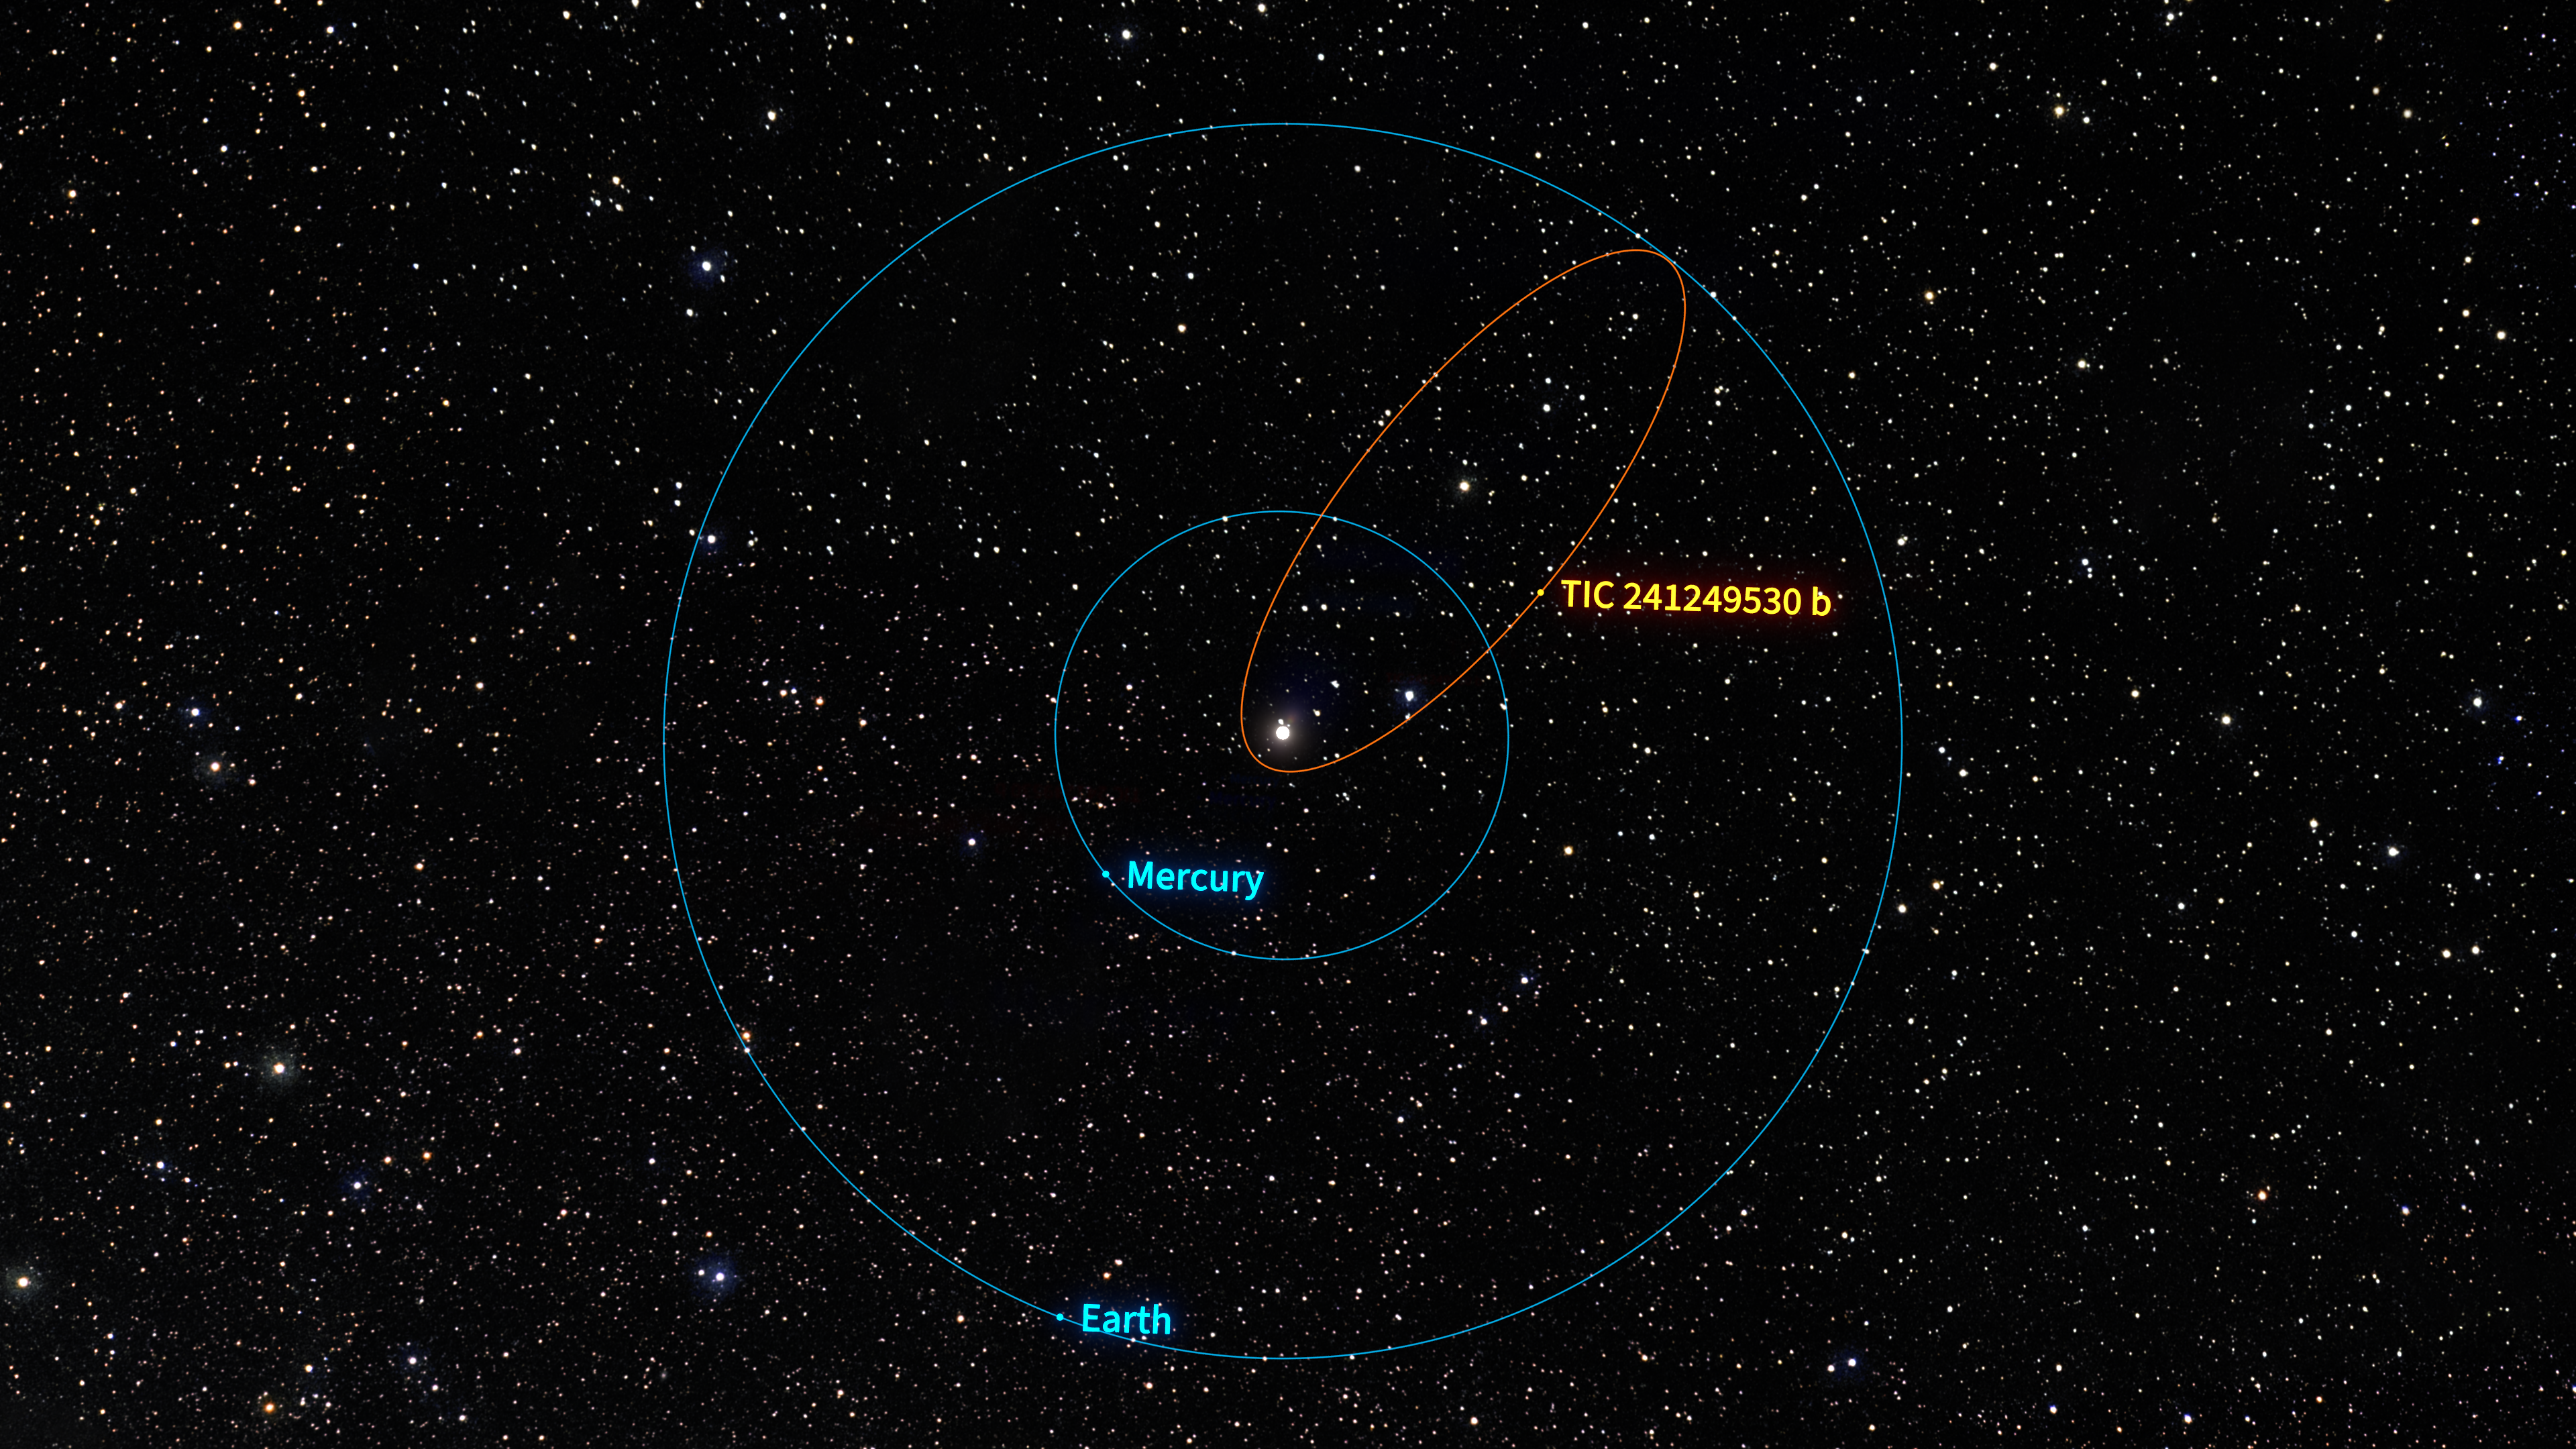

TIC 241249530 b Orbital Comparison Illustration

This illustration shows the orbit of the newly discovered Jupiter-like exoplanet named TIC 241249530 b, shown in comparison to the orbits of Mercury and Earth in our own Solar System. TIC 241249530 b follows one of the most stretched-out orbits of any transiting exoplanet known and also orbits its host star backwards, meaning in the direction opposite the star’s rotation. If this planet was part of our Solar System its orbit would stretch from its closest approach ten times closer to the Sun than Mercury all the way out to its most distant extent at Earth’s distance. This extreme orbit would cause temperatures on the planet to vary between that of a summer’s day to hot enough to melt titanium.

Credit: NOIRLab/NSF/AURA/R. Proctor